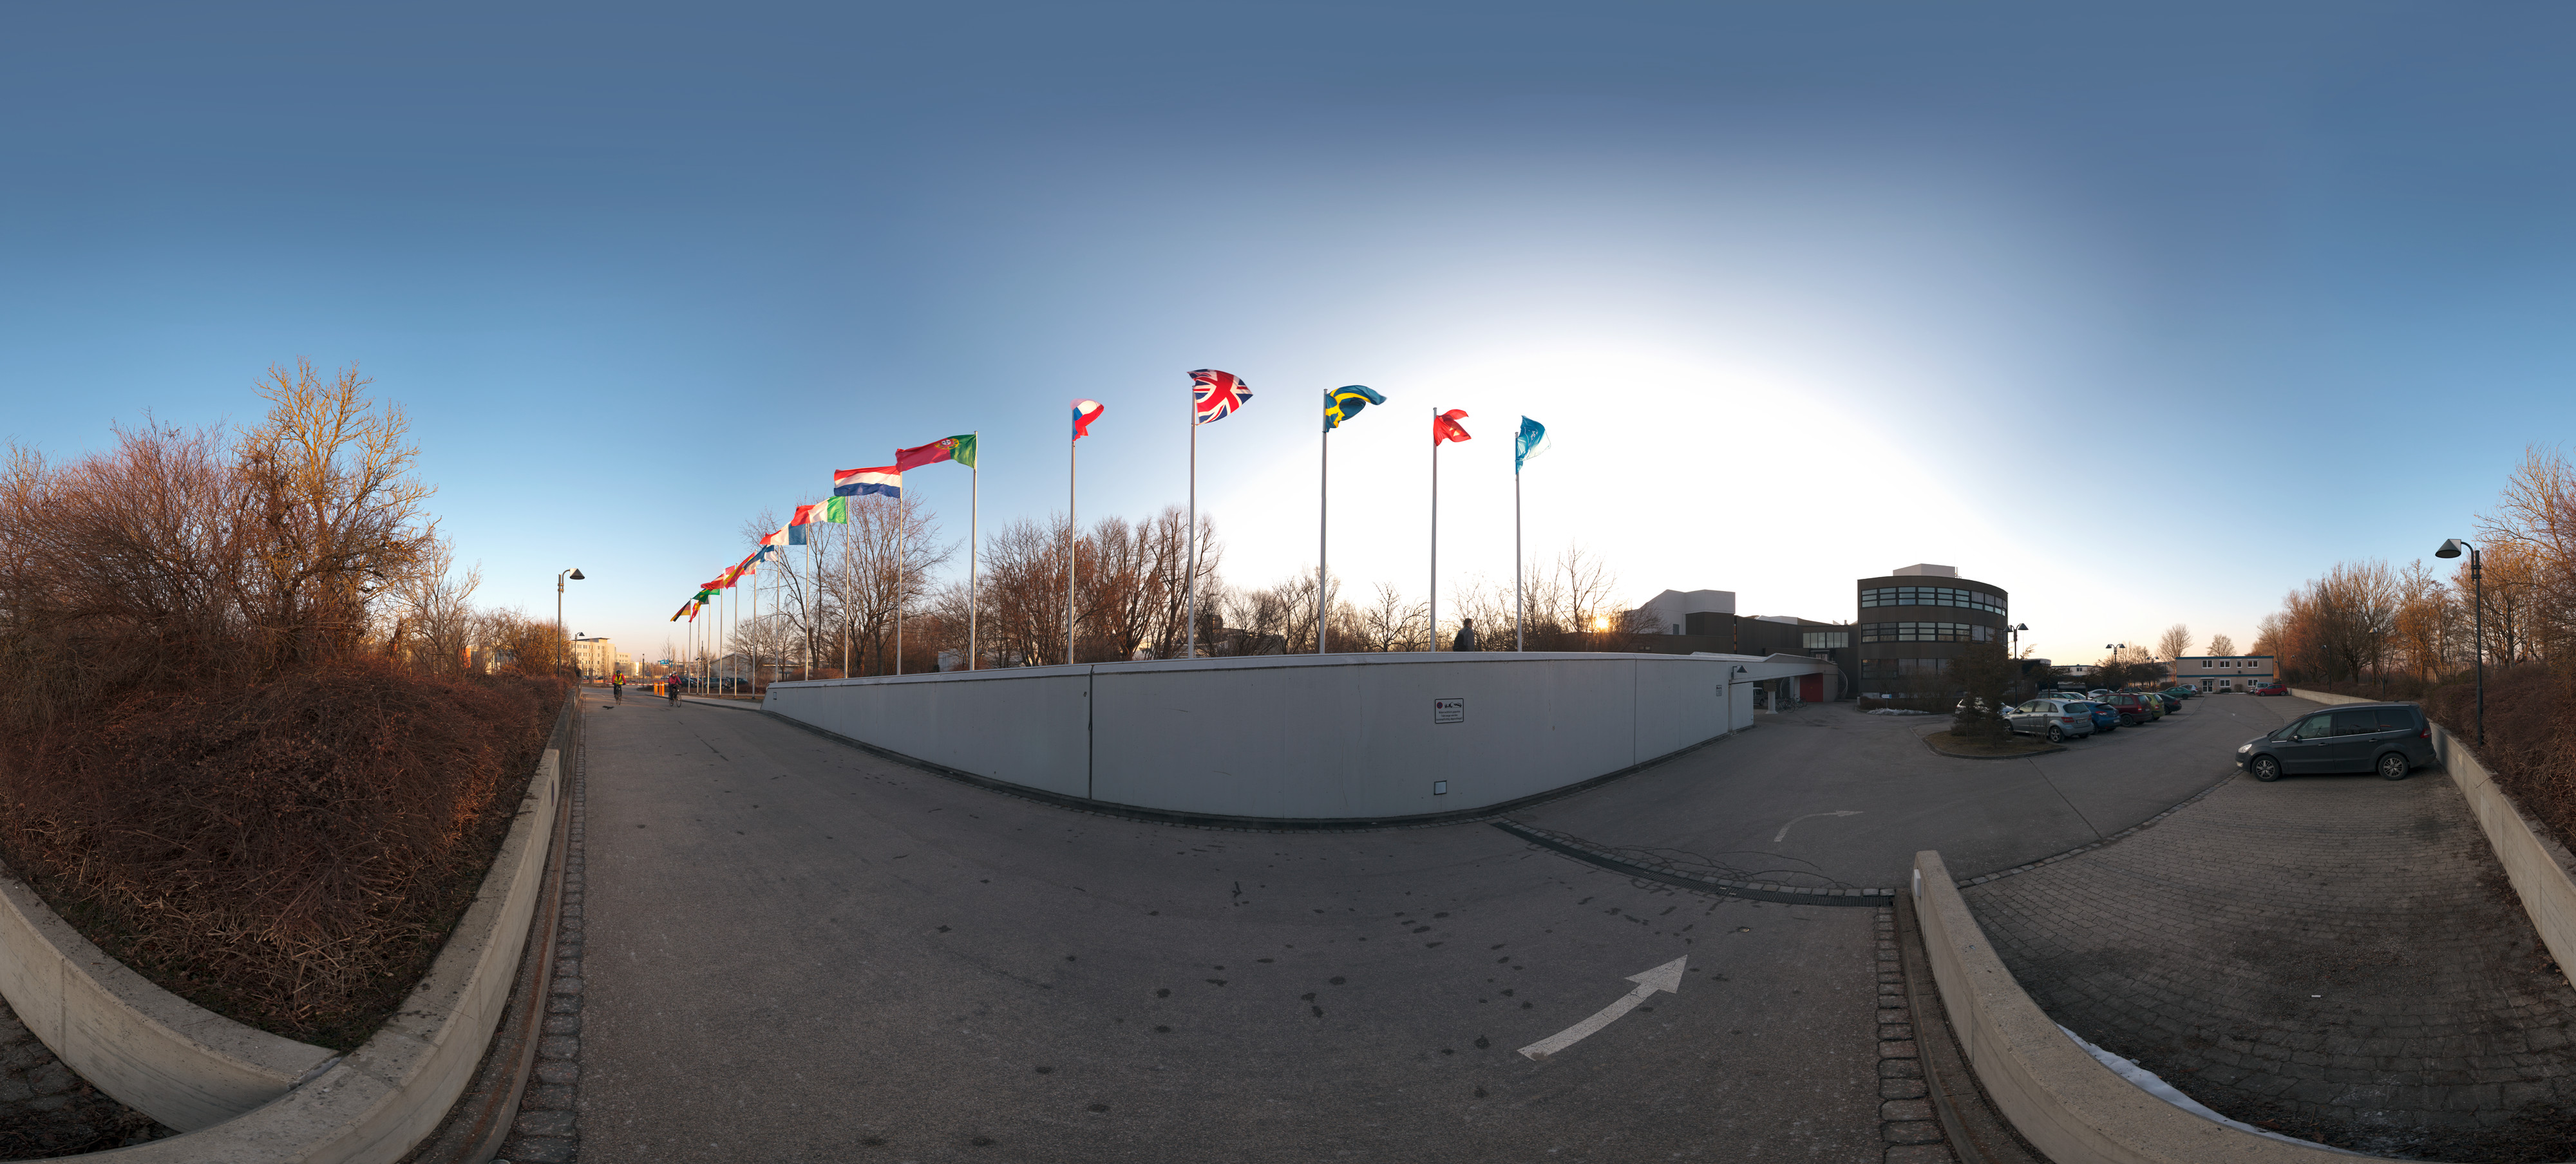

ESO Headquarters with flags flying

An equirectangular projected panorama view of the entrance of ESO Headquarters, in Garching, Germany. In this picture, taken in the early morning from the parking area, the flags of the 15 ESO Member States fly together with the ESO flag (first on the right).

Credit: ESO